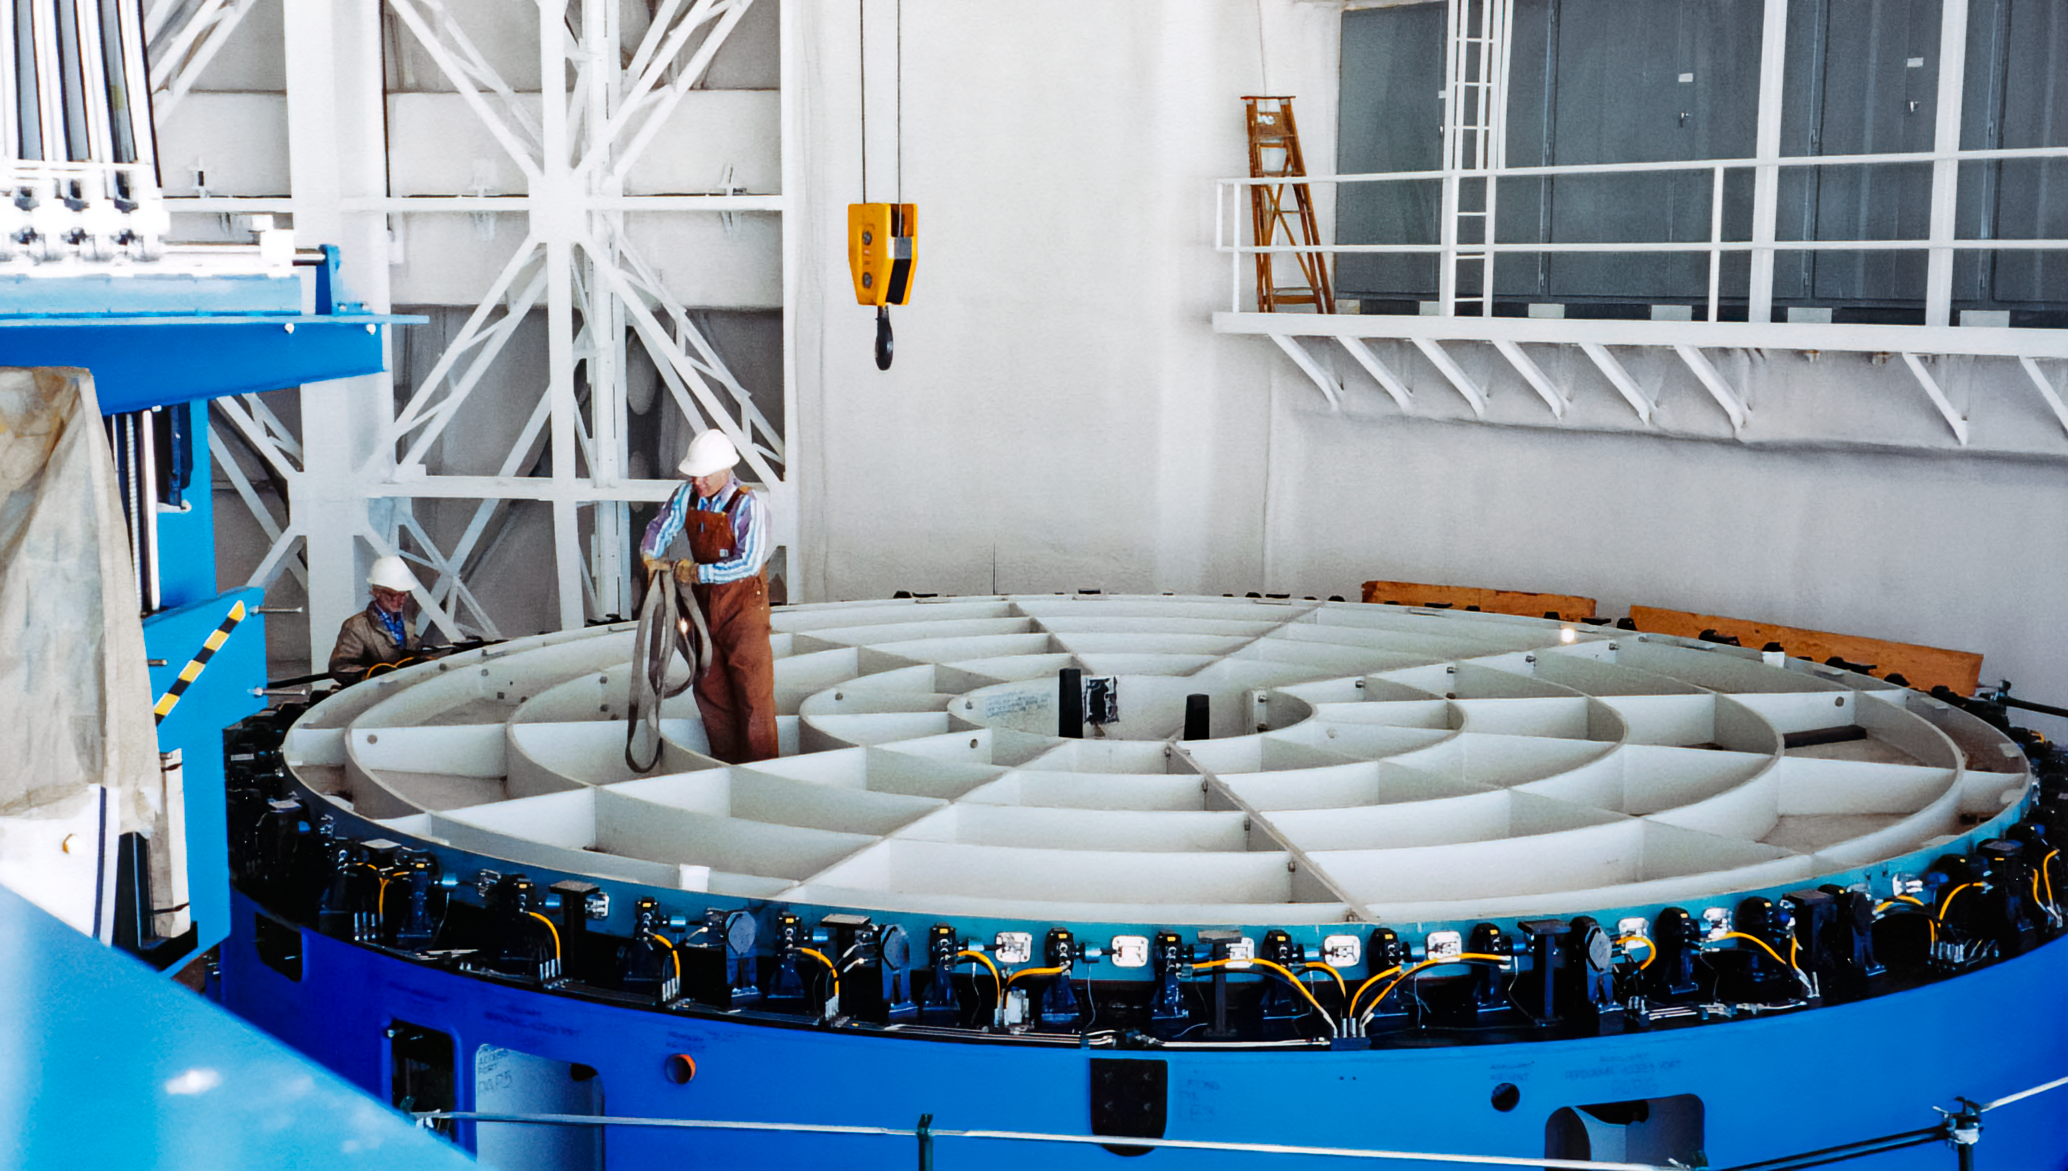

Gemini Mirror Cell

A blank mirror cell for the International Gemini Observatory is seen in 1998.

Credit: International Gemini Observatory/NOIRLab/NSF/AURA